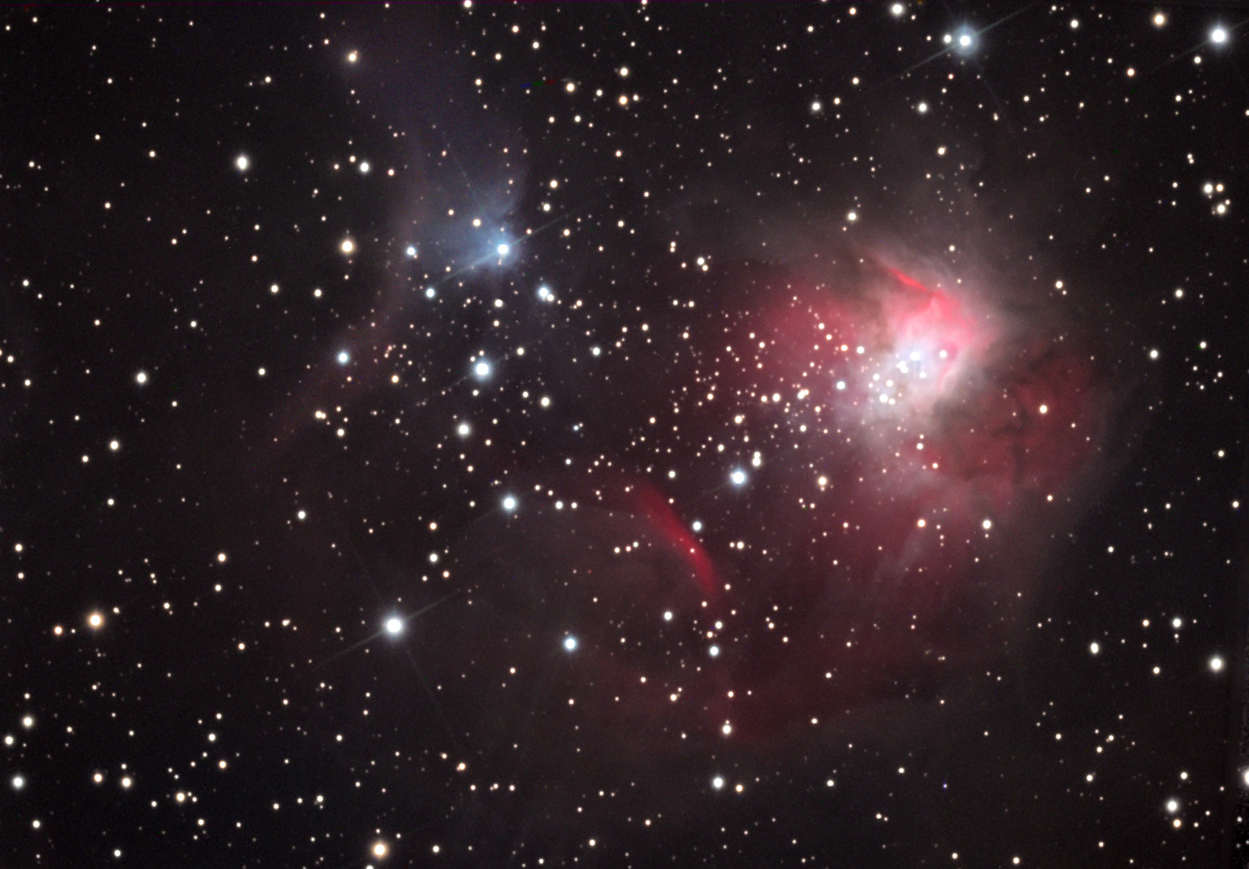

NGC 1931

This is both an emission and reflection nebula, seen about 7000 lightyears away in the constellation Auriga. It is a summer parallel to the winter Orion Nebula.

This image was taken as part of Advanced Observing Program (AOP) program at Kitt Peak Visitor Center during 2014.

Credit: KPNO/NOIRLab/NSF/AURA/Al and Andy Ferayorni/Adam Block